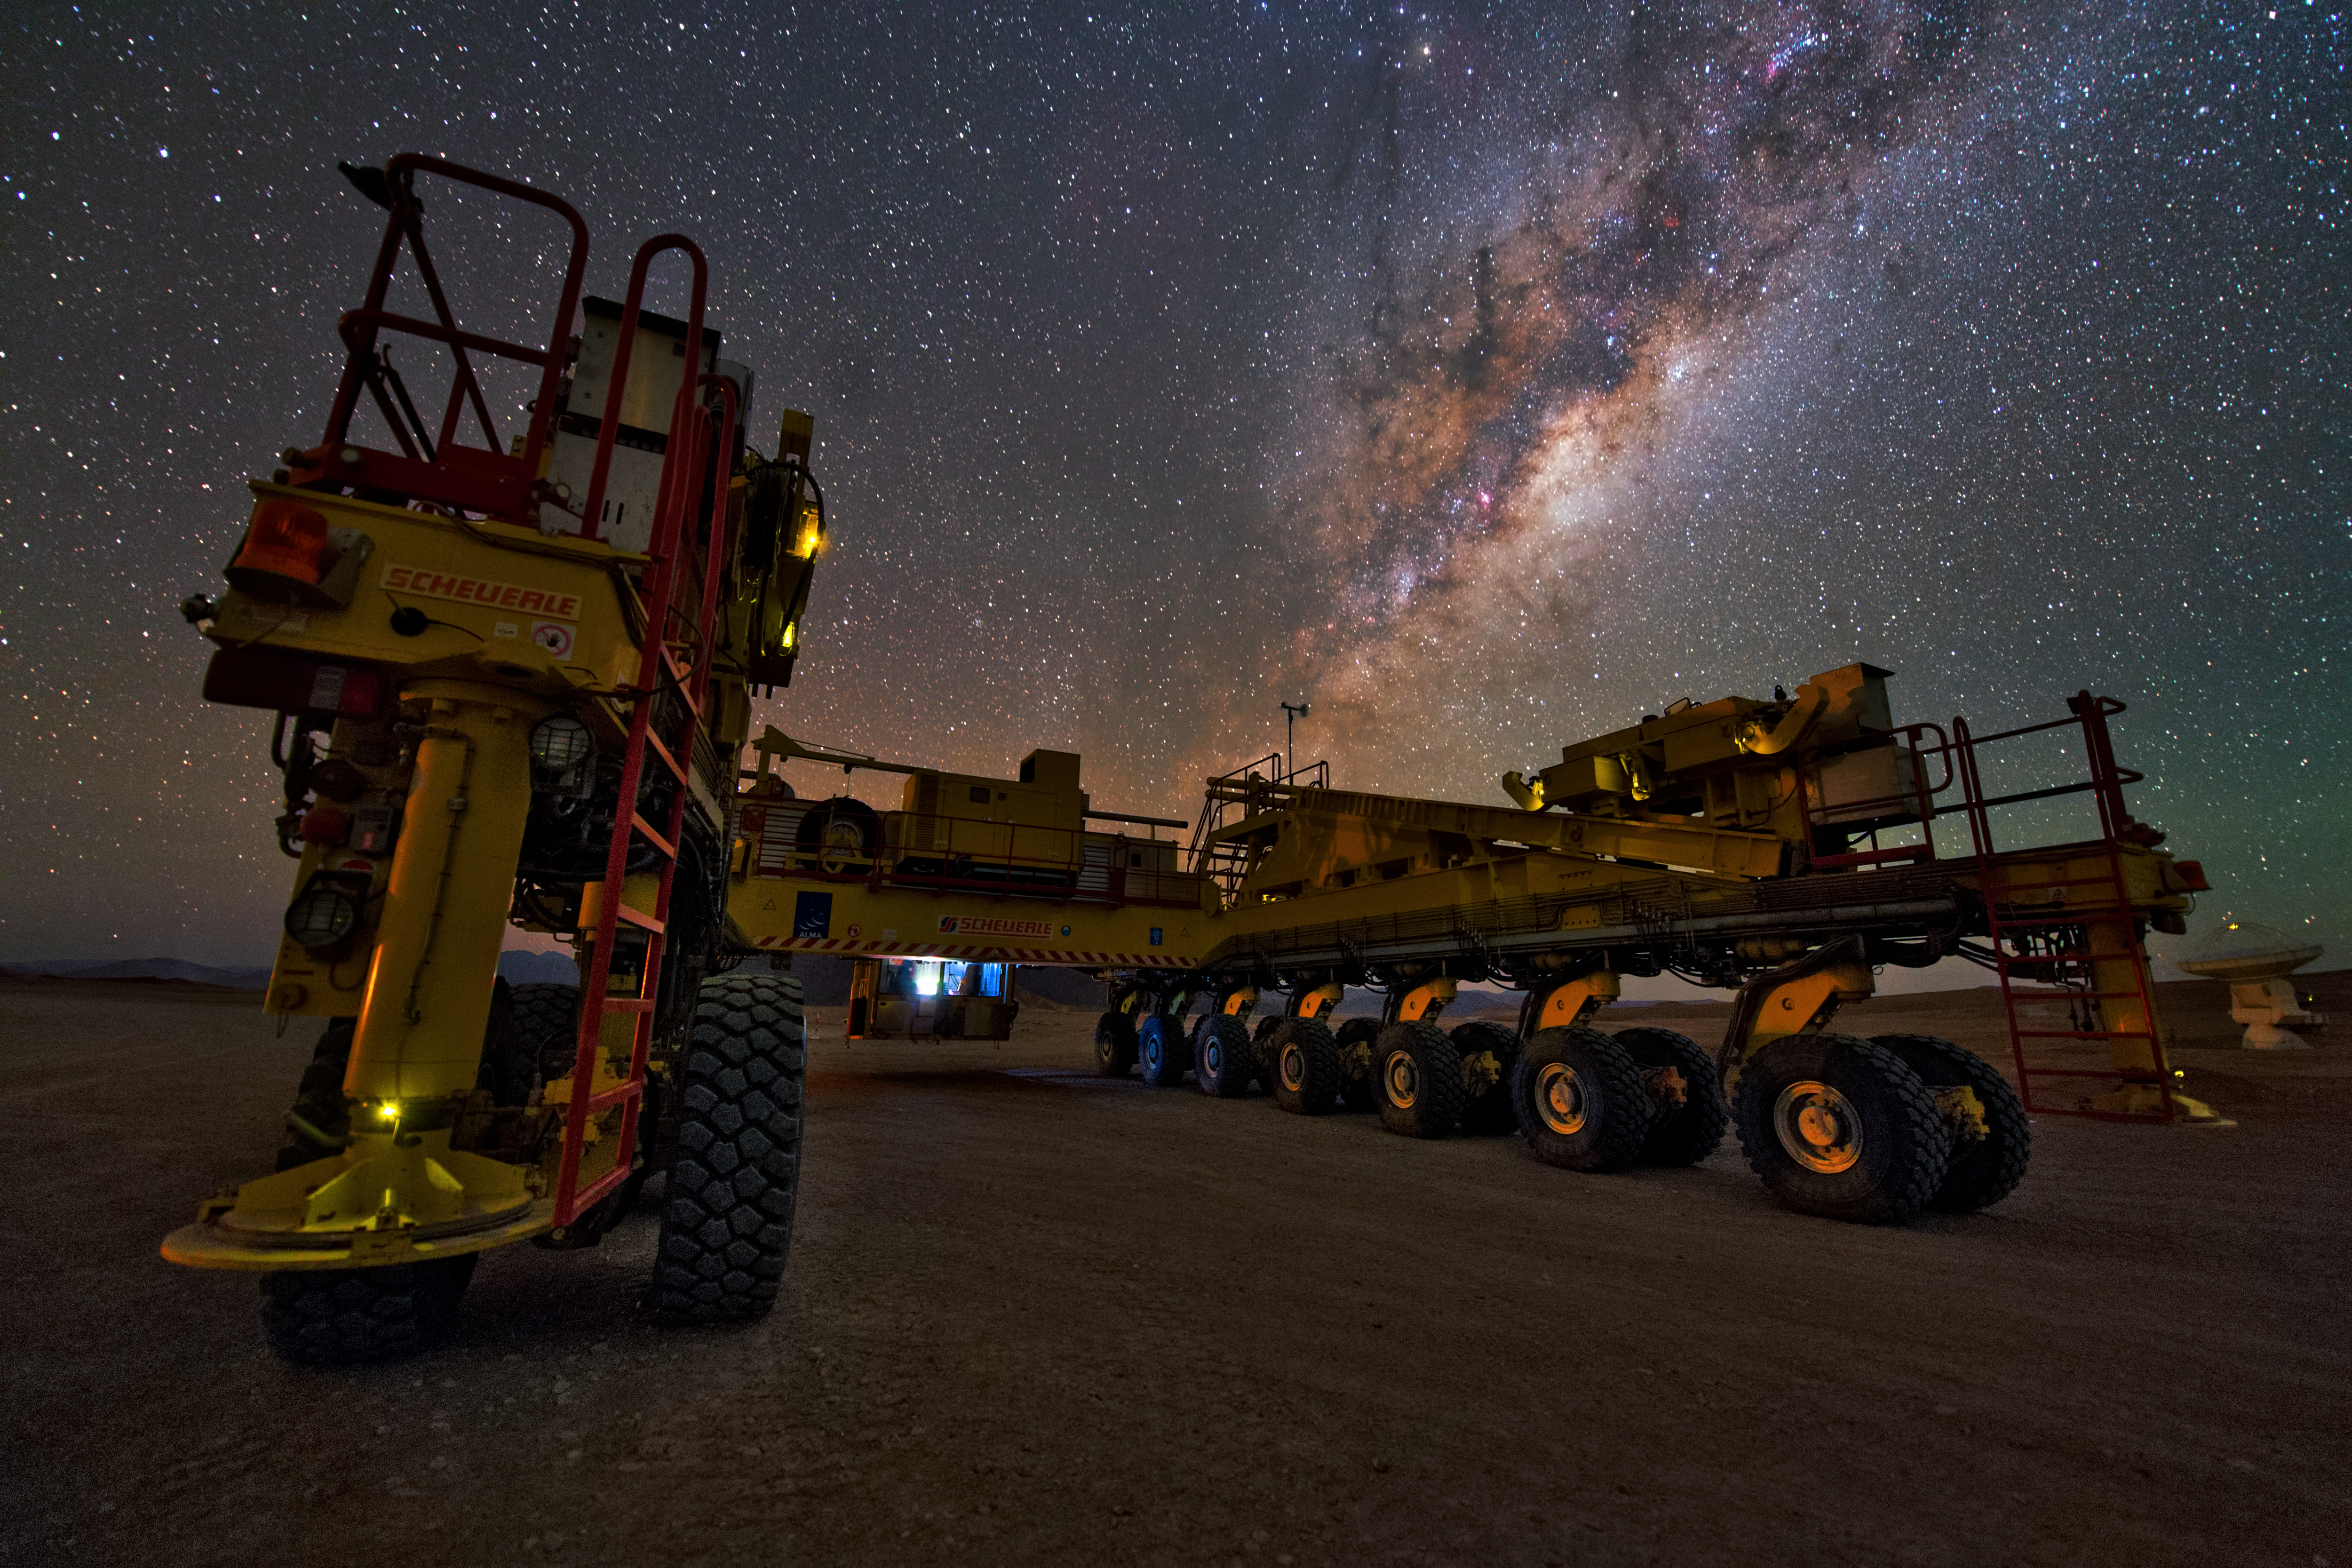

Beauty and a beast

Don’t be fooled! This isn’t a futuristic new Mars rover — though the harsh terrain of the Chilean Atacama Desert could easily be mistaken for Mars. This 20-metre-long, 10-metre-wide and 28-wheeled vehicle is an ALMA transporter known as Otto, pictured bathing beneath the beauty of the Milky Way!

This mammoth machine was built in Germany. It was specially designed to transport ALMA antennas from the Operations Support Facility, located at 2900 metres above sea level, up to the Chajnantor Plateau, a site some 5000 metres above sea level and to move the antennas between the different available positions.

Otto tips the scales at 130 tonnes, and can clock a top speed of 12 kilometres per hour while carrying an antenna — it certainly won’t be breaking any land speed records! Luckily, speed is not the priority during this delicate process. Safety and precision are paramount. Despite its bulk and power, this bright yellow beast can position an antenna to an accuracy of just a few millimetres, ensuring that every antenna is placed on its foundation pad perfectly. The ability to reposition its 66 antennas is part of what makes ALMA so powerful.

You can see Otto in action in ESOcast 56: Gentle Giants in the Desert.

Credit: Y. Beletsky (LCO)/ESO